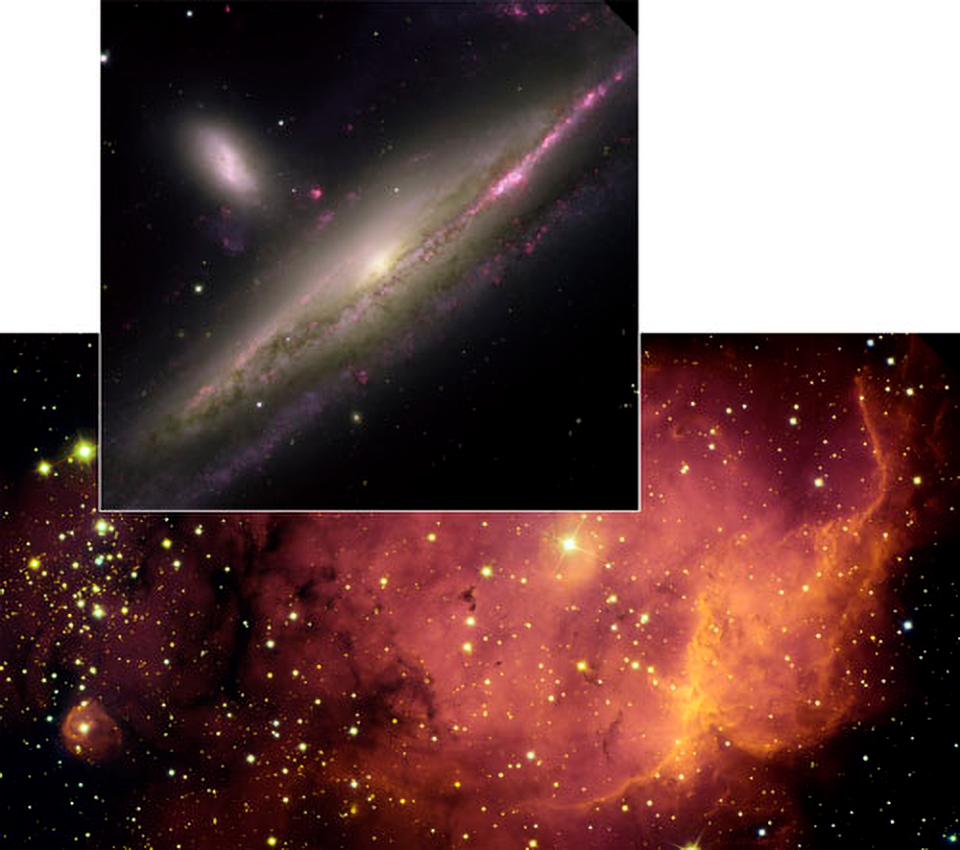

Stunning Images Herald Opening of Gemini Observatory's Image Gallery

Credit: NOIRLab